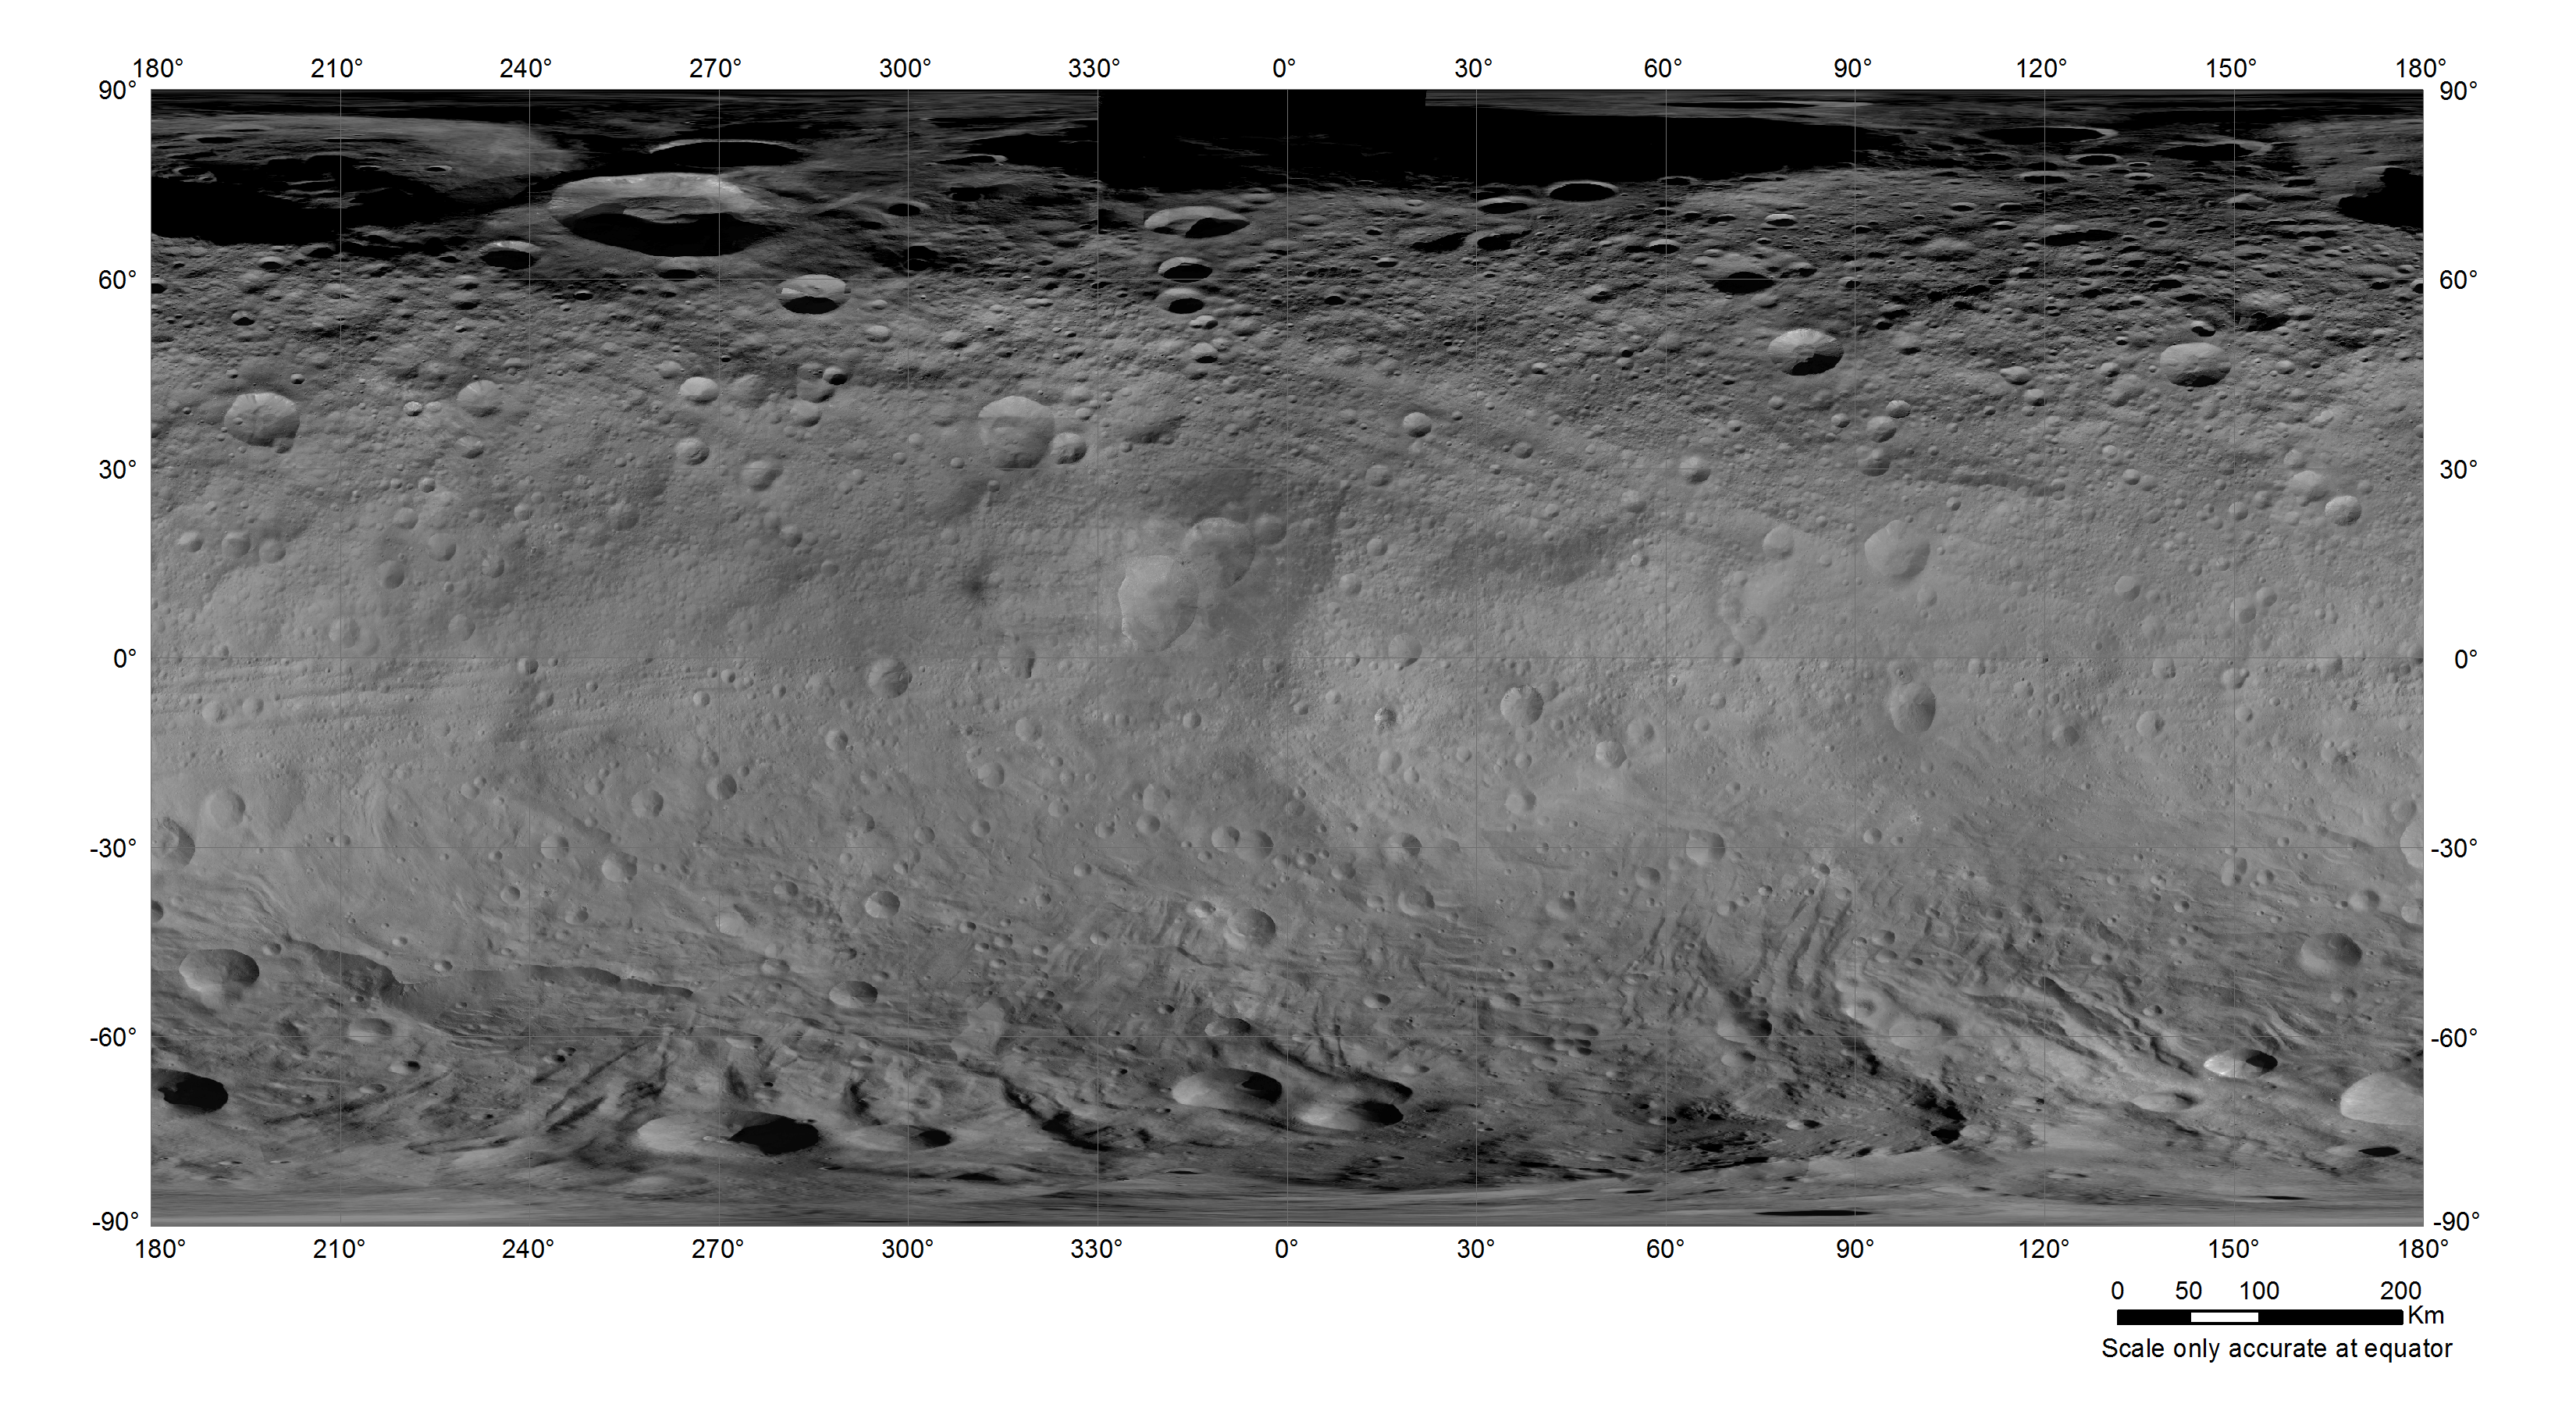

The New Coordinate System for (4) Vesta

The International Astronomical Union (IAU) Working Group on Cartographic Coordinates and Rotational Elements (WGCCRE) has adopted a new coordinate system for the asteroid (4) Vesta.

Credit: Image: T. Roatsch (DLR); Grid: USGS/IAU/WGCCRE